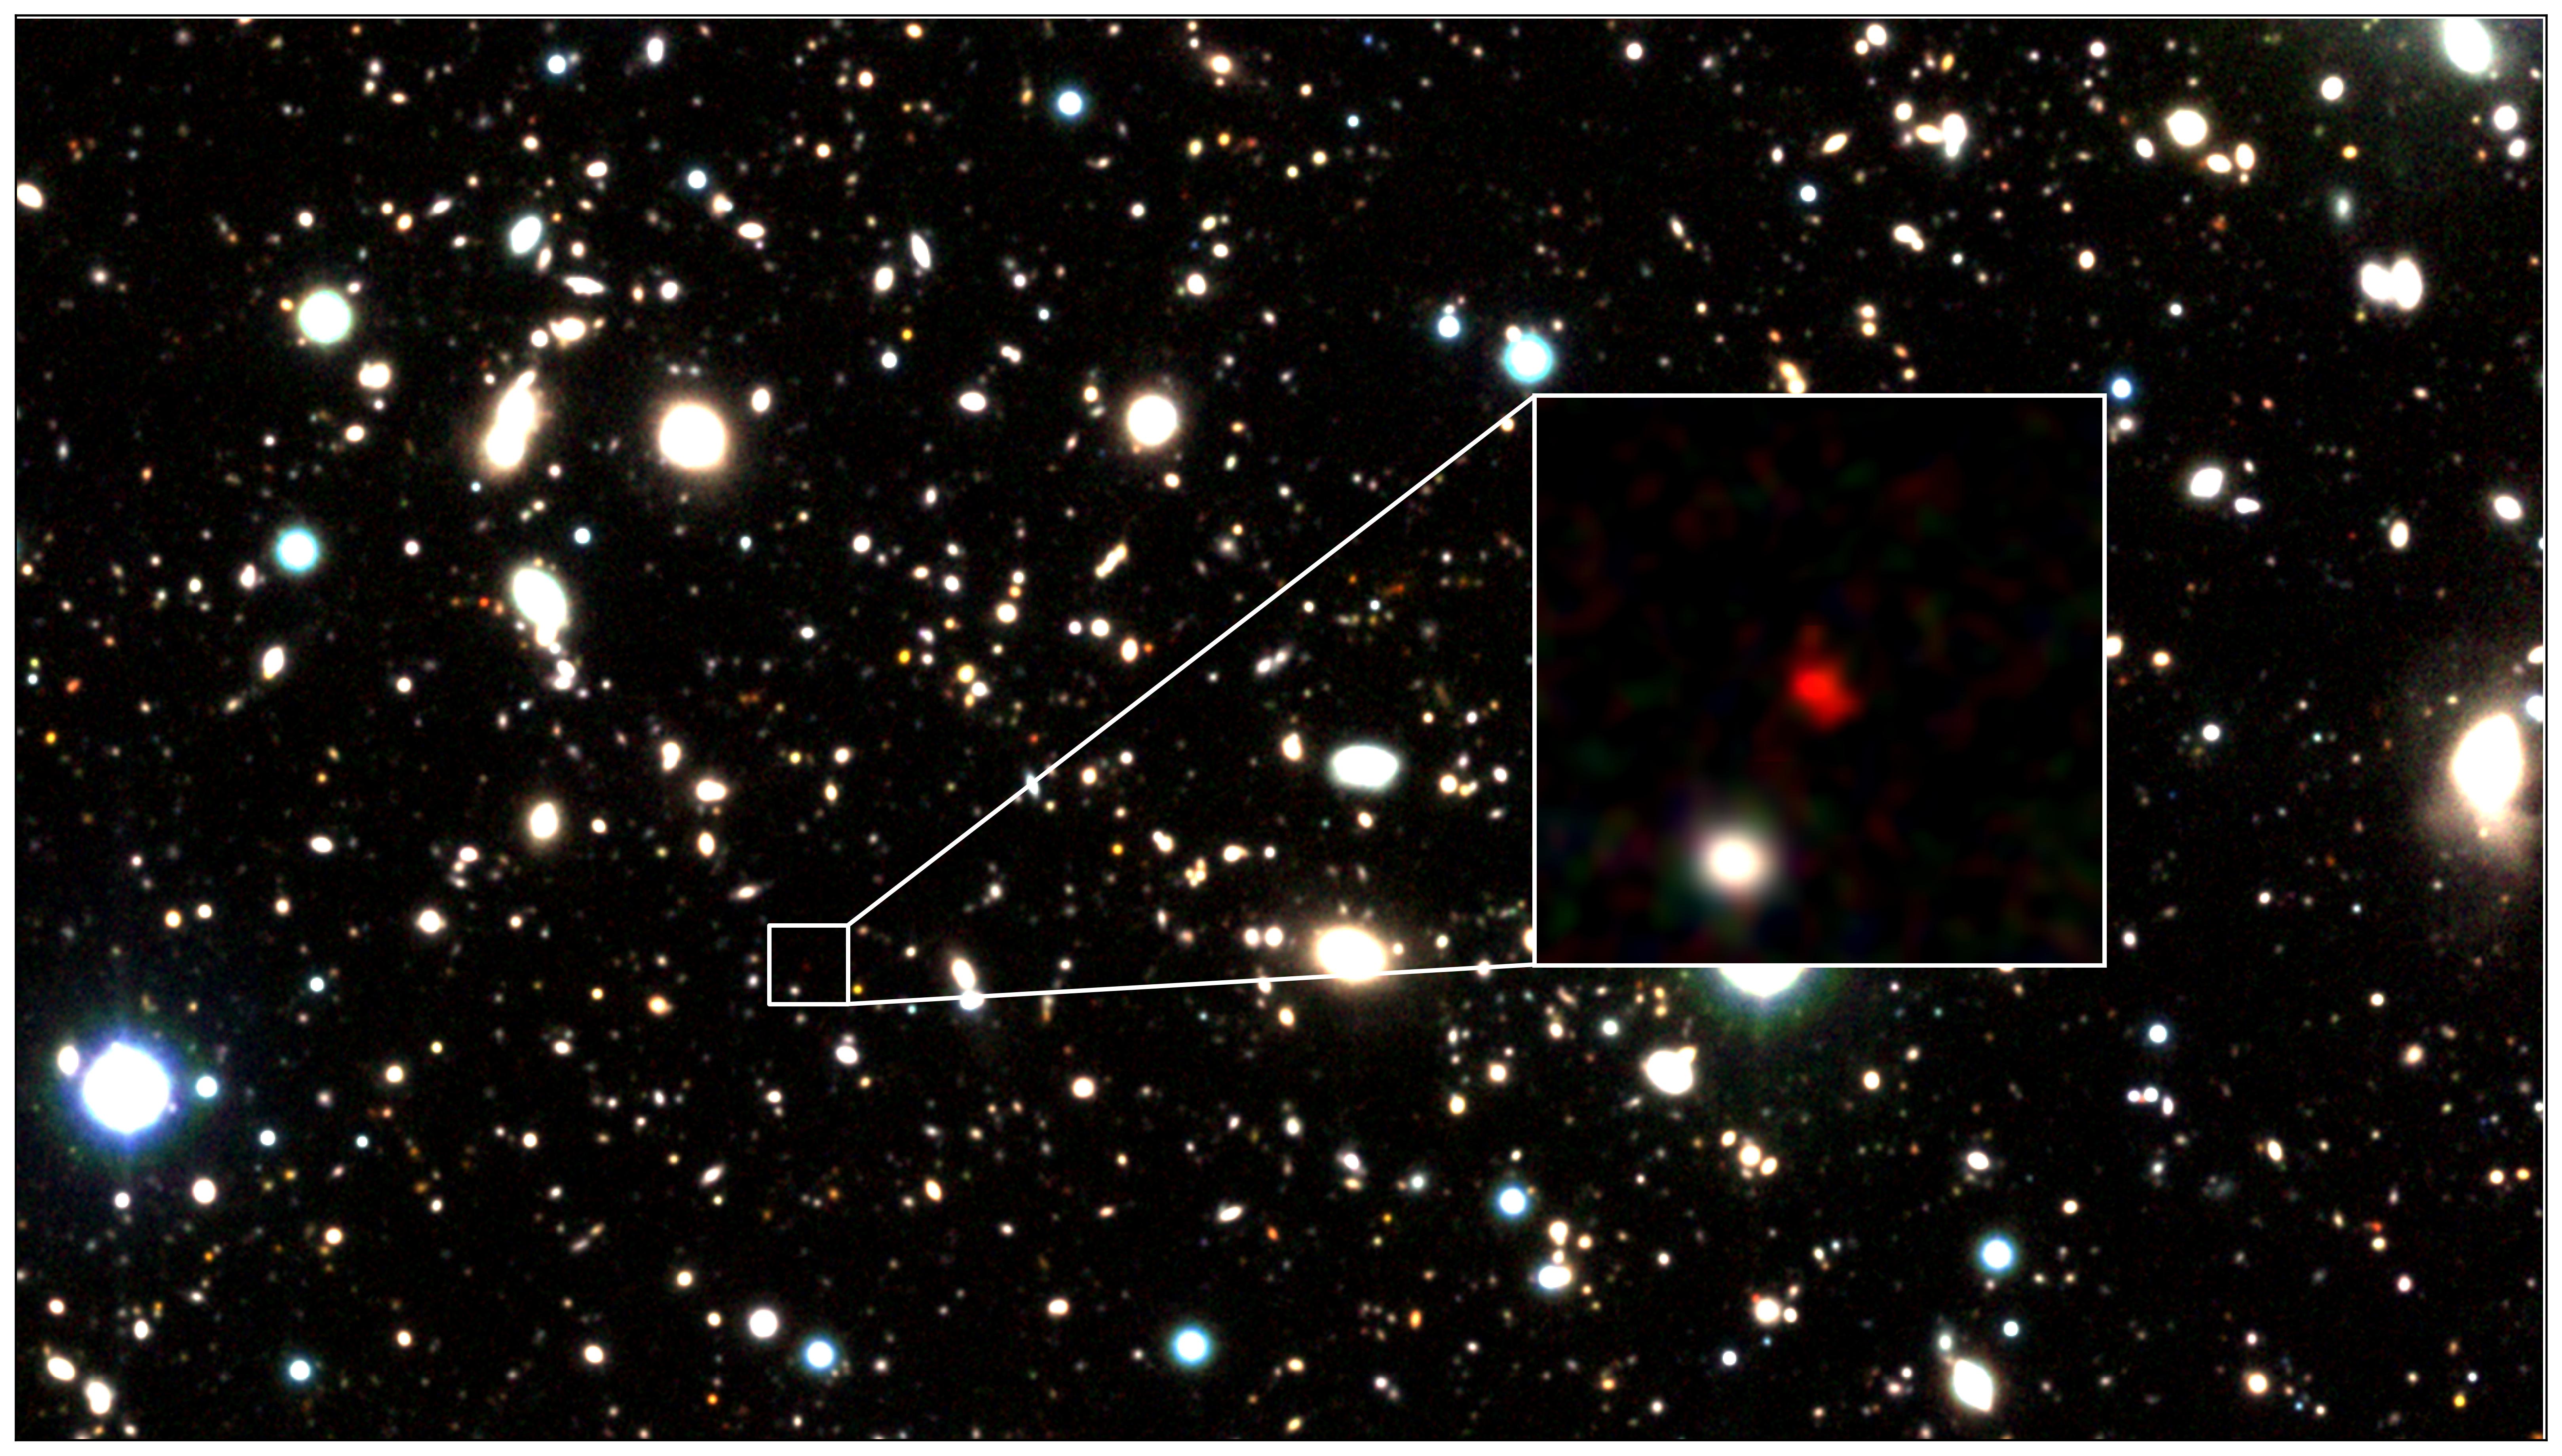

Three-color image of HD1

Three-color image of HD1, the most distant galaxy candidate to date, created using data from the VISTA telescope. The red object in the center of the zoom-in image is HD1.

Credit: Harikane et al